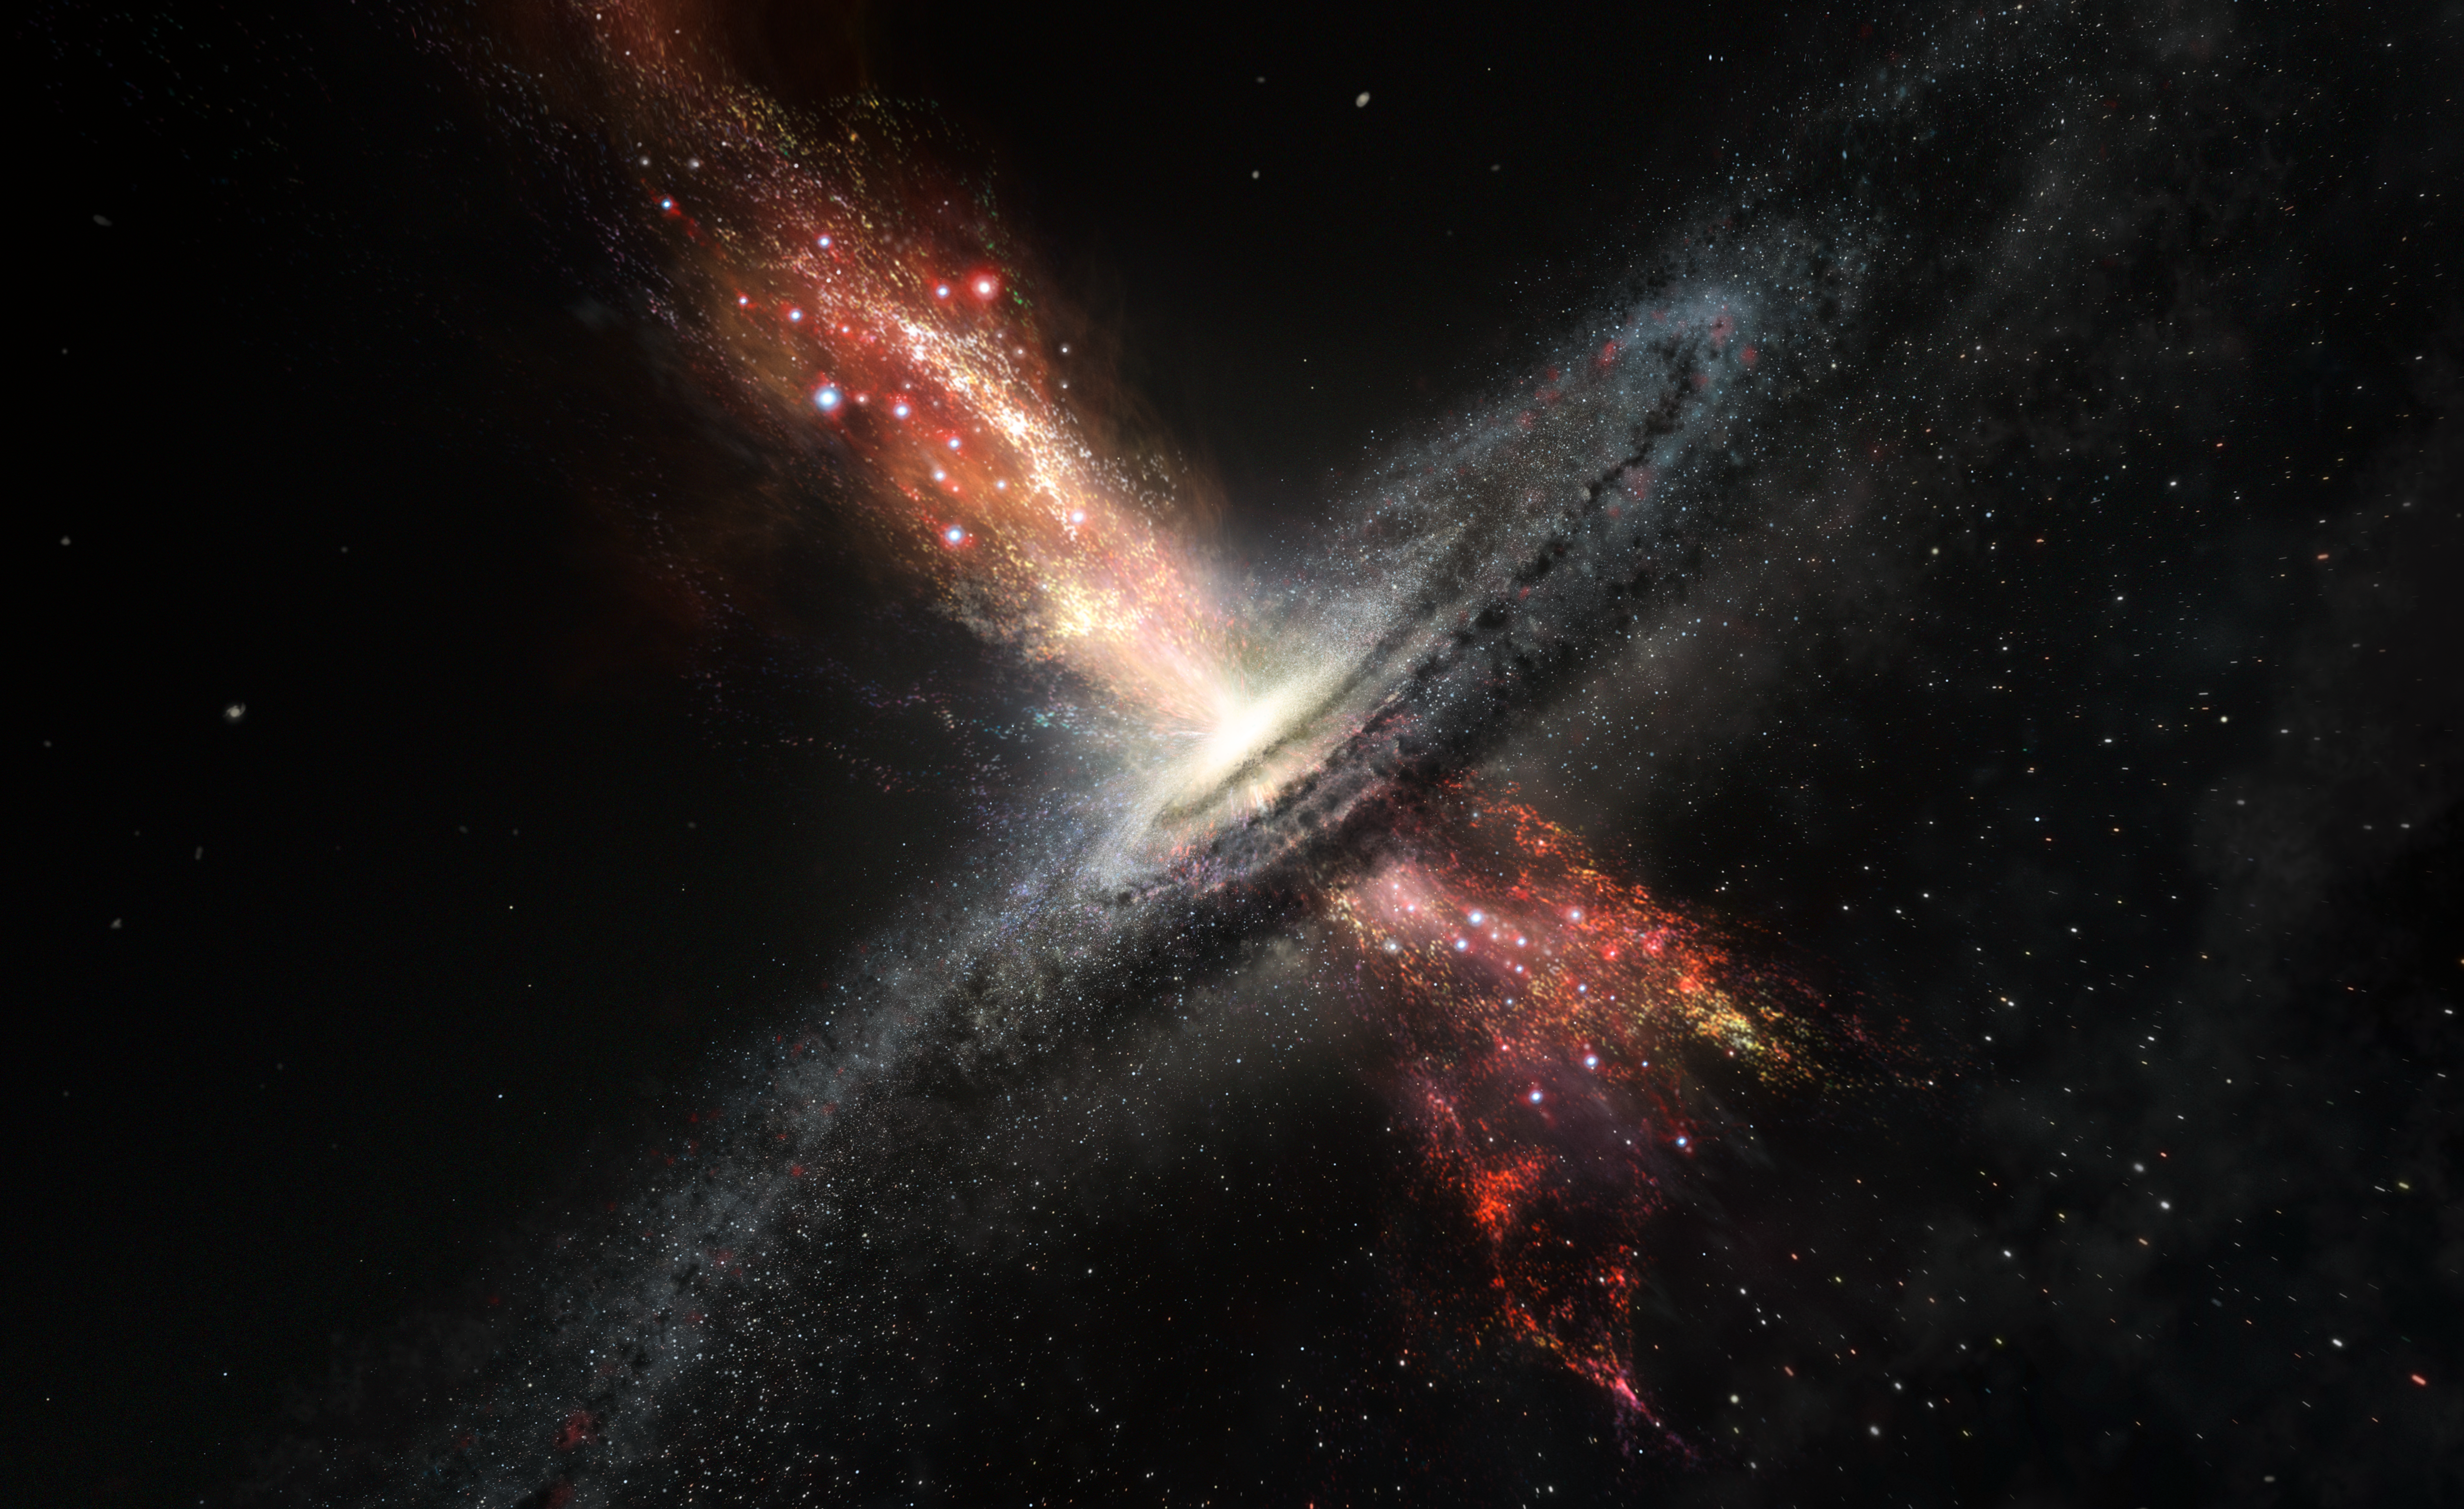

Artist’s impression of stars born in winds from supermassive black holes

Artist’s impression of a galaxy forming stars within powerful outflows of material blasted out from supermassive black holes at its core. Results from ESO’s Very Large Telescope are the first confirmed observations of stars forming in this kind of extreme environment. The discovery has many consequences for understanding galaxy properties and evolution.

Credit: ESO/M. Kornmesser